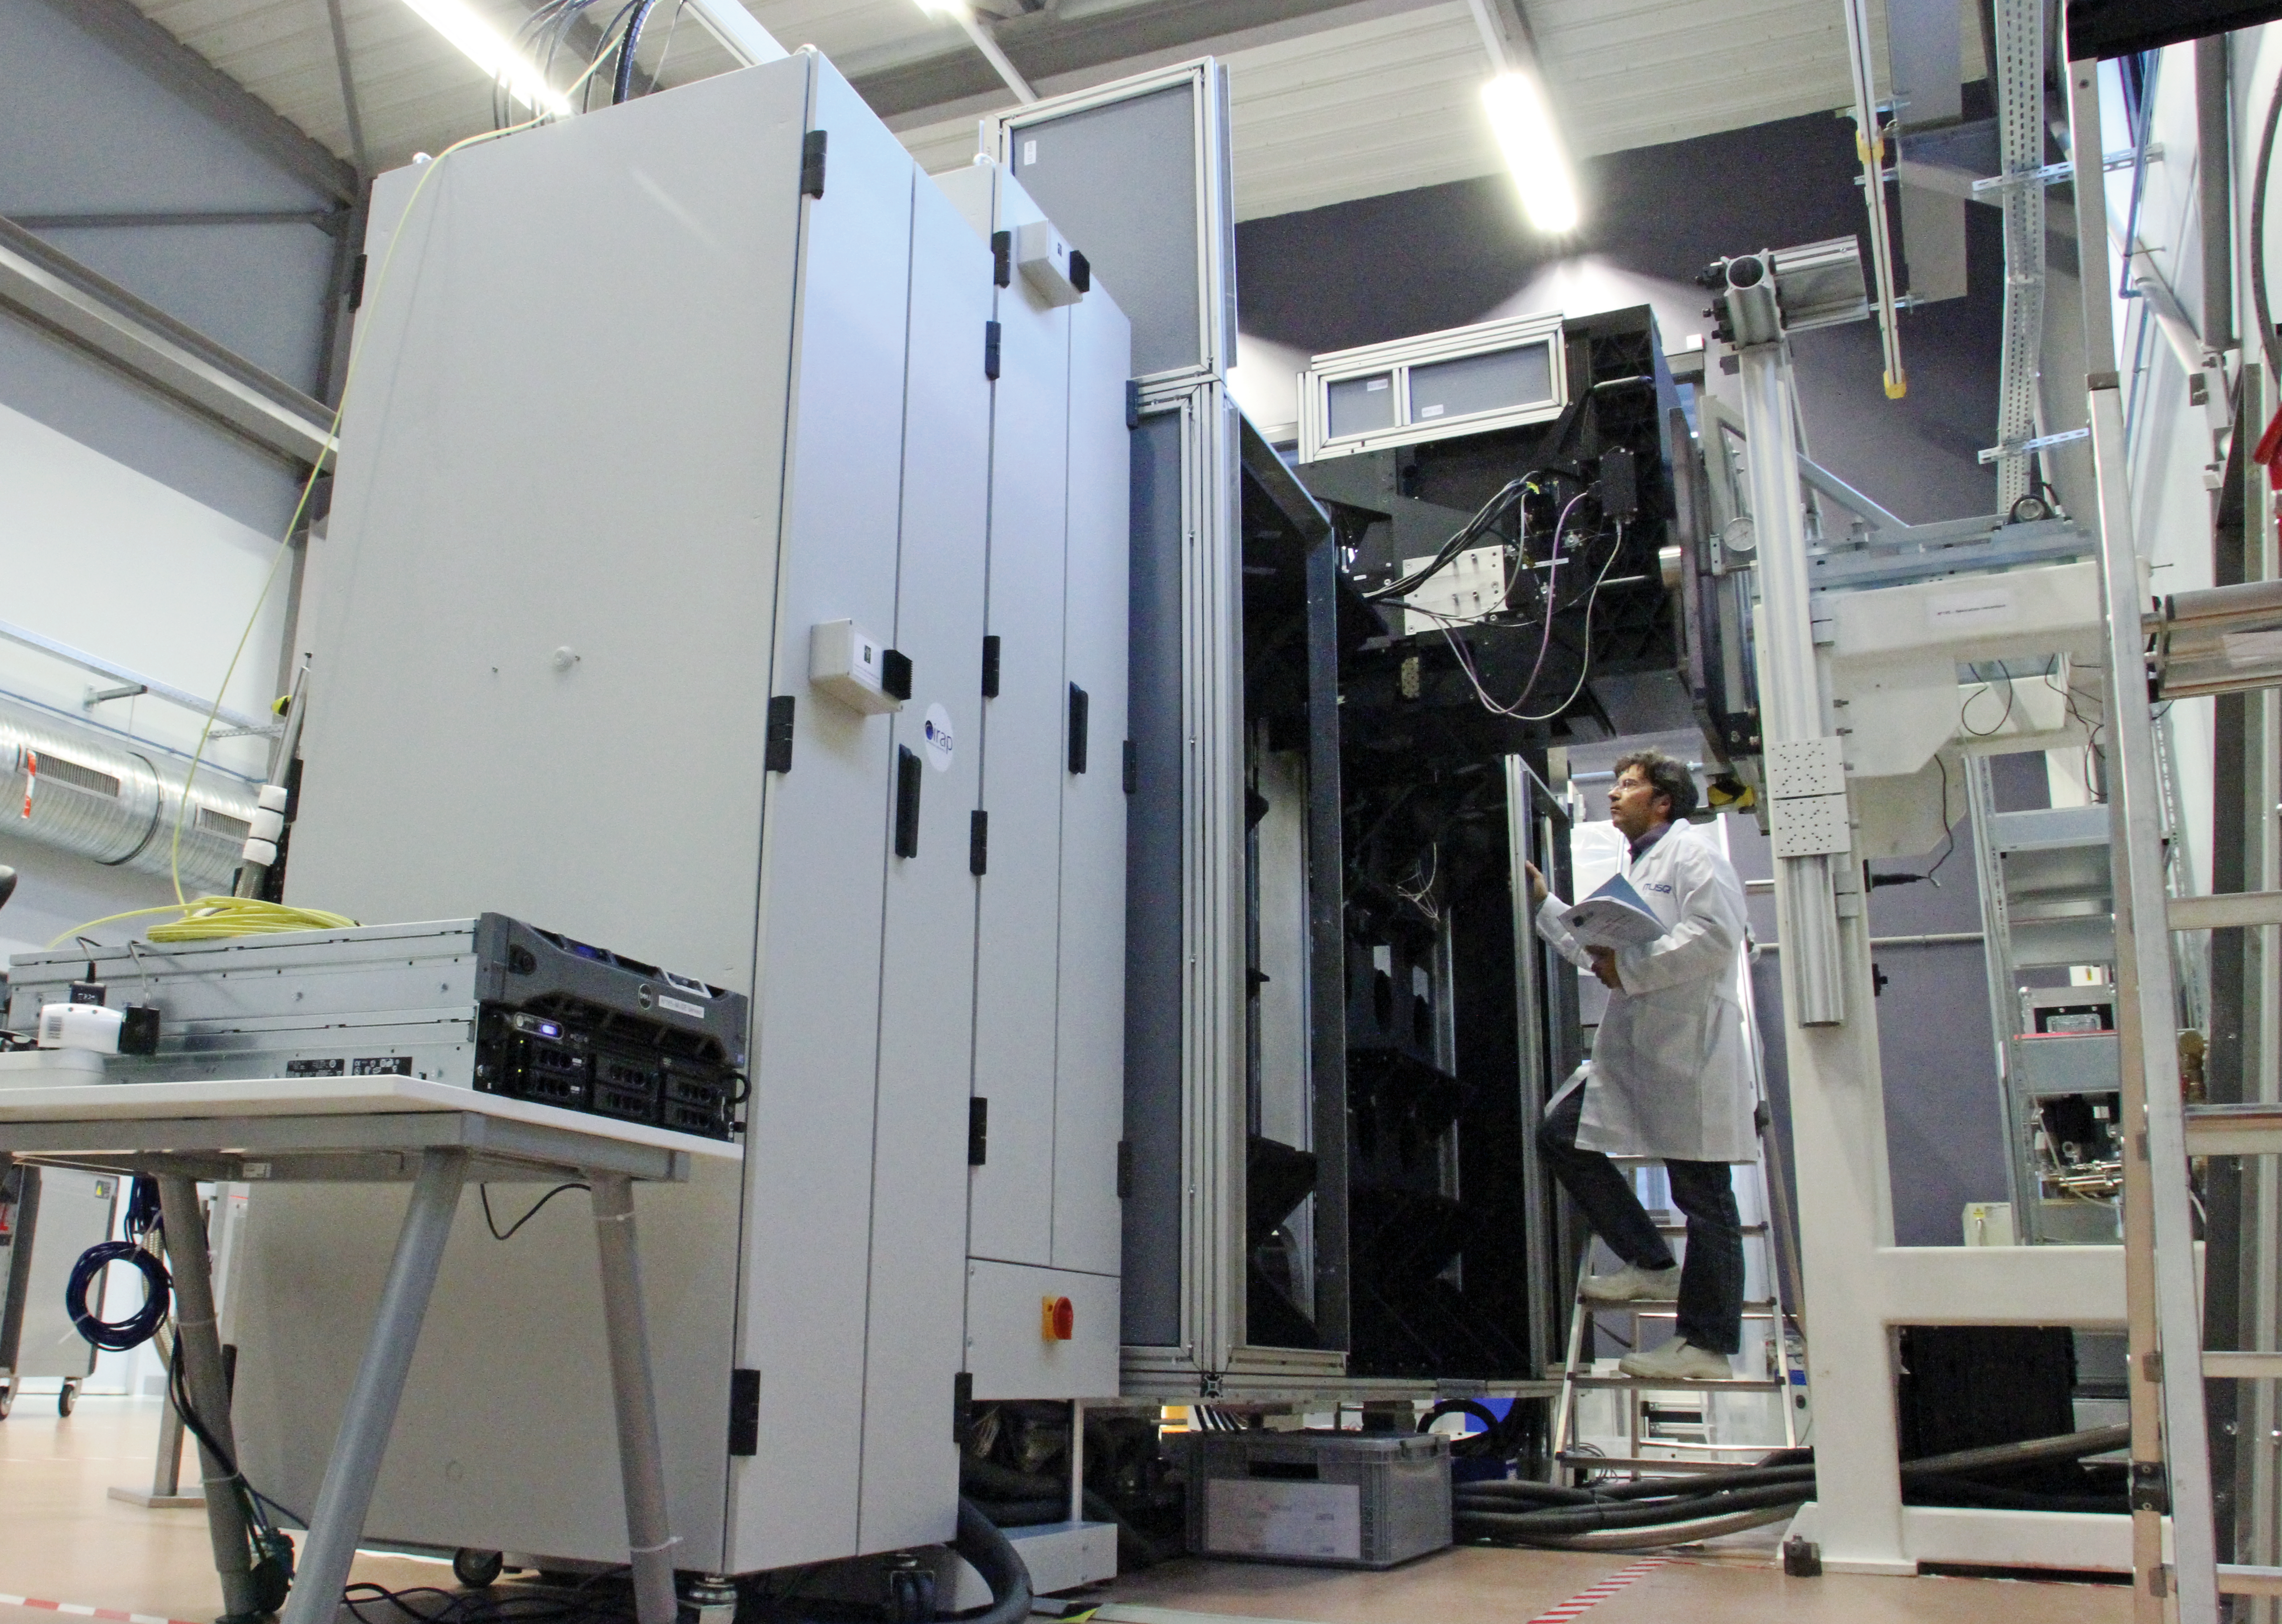

The Multi Unit Spectroscopic Explorer

Front view of the Multi Unit Spectroscopic Explorer (MUSE).

The two electronics cabinets (one for the cooling system, the other for the fore-optics and calibration unit mechanism and lamps) can be seen in the foreground. The front part of the fore-optics is visible at the top of the main structure. It faces an optical system which simulates the Very Large Telescope (VLT) light beam.

More can be read about MUSE in issue 147 of the Messenger.

Credit: ESO